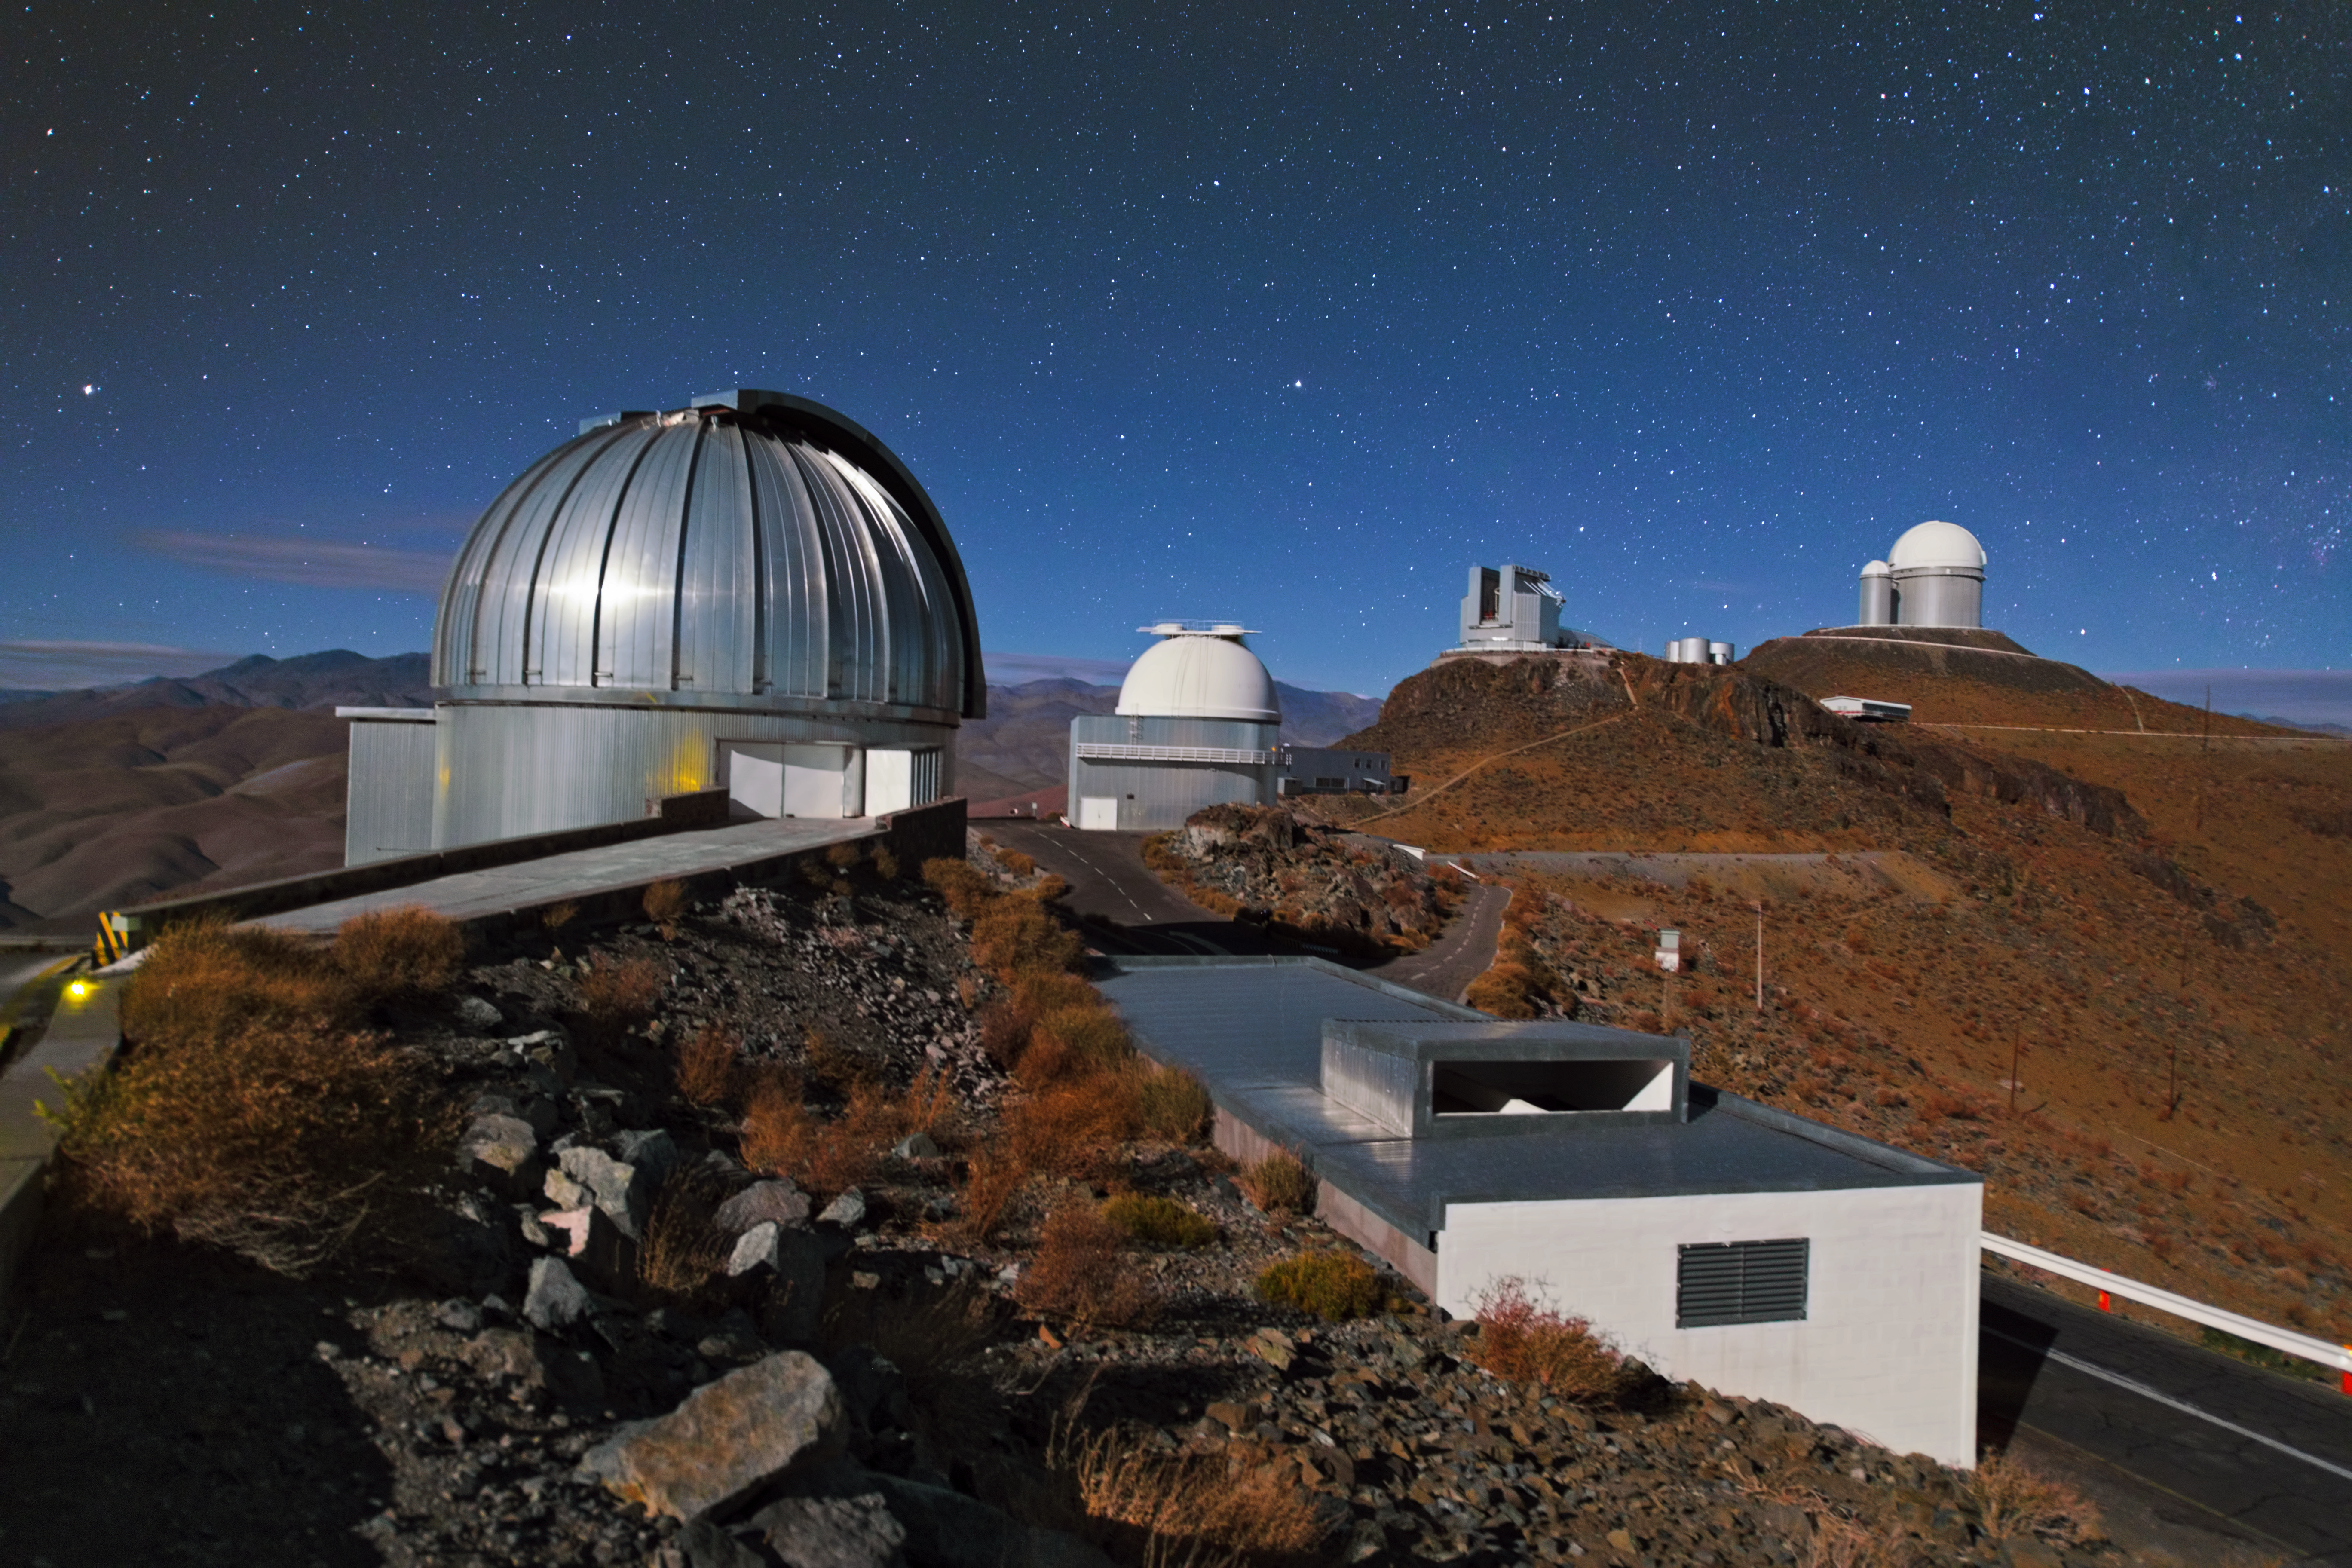

La Silla lined up

In this image some of the telescopes at La Silla are lined up in a row. The silver dome at the front belongs to the MPG/ESO 2.2-metre telescope, which — just like the ESO 1-metre Schmidt telescope behind it — has been decommissioned. The New Technology Telescope (NTT) — the first telescope with active optics — and the ESO 3.6-metre telescope further back are still operating.

Credit: Y. Beletsky (LCO)/ESO